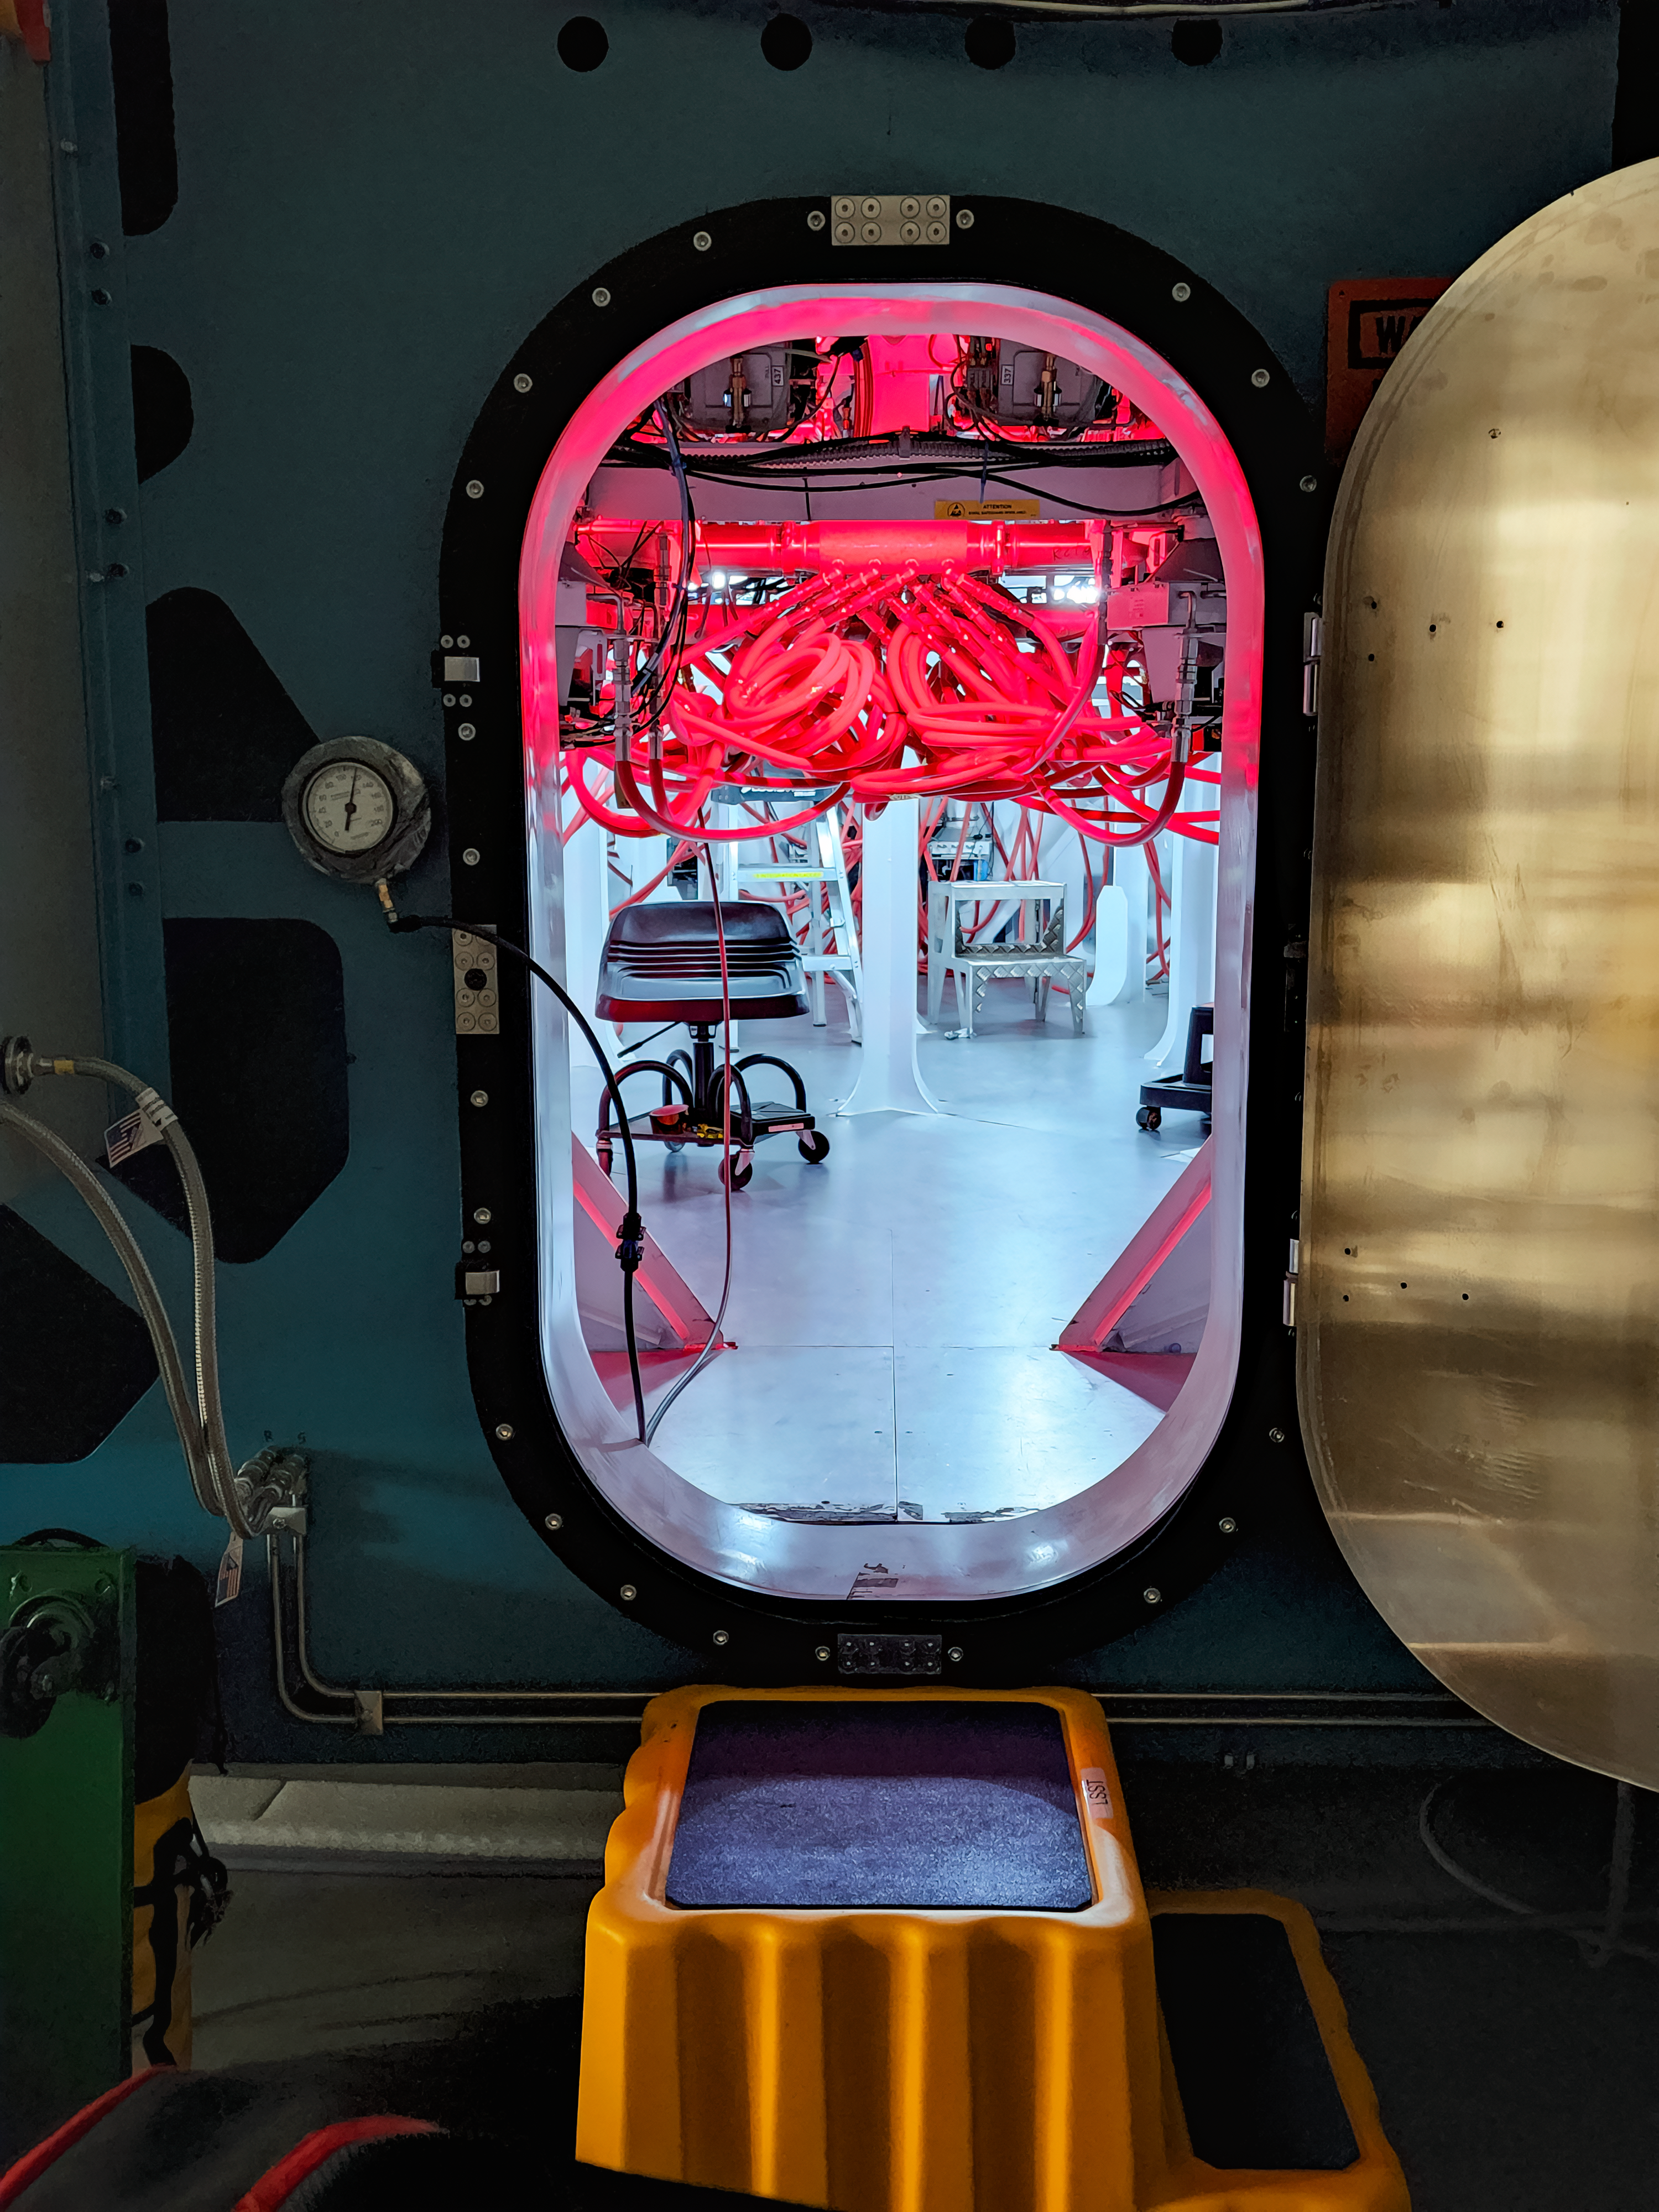

Construction Activity at Rubin Observatory in June 2022

An interior picture of NSF–DOE Vera C. Rubin Observatory during its construction in June 2022.

Credit: RubinObs/NOIRLab/SLAC/NSF/DOE/AURA